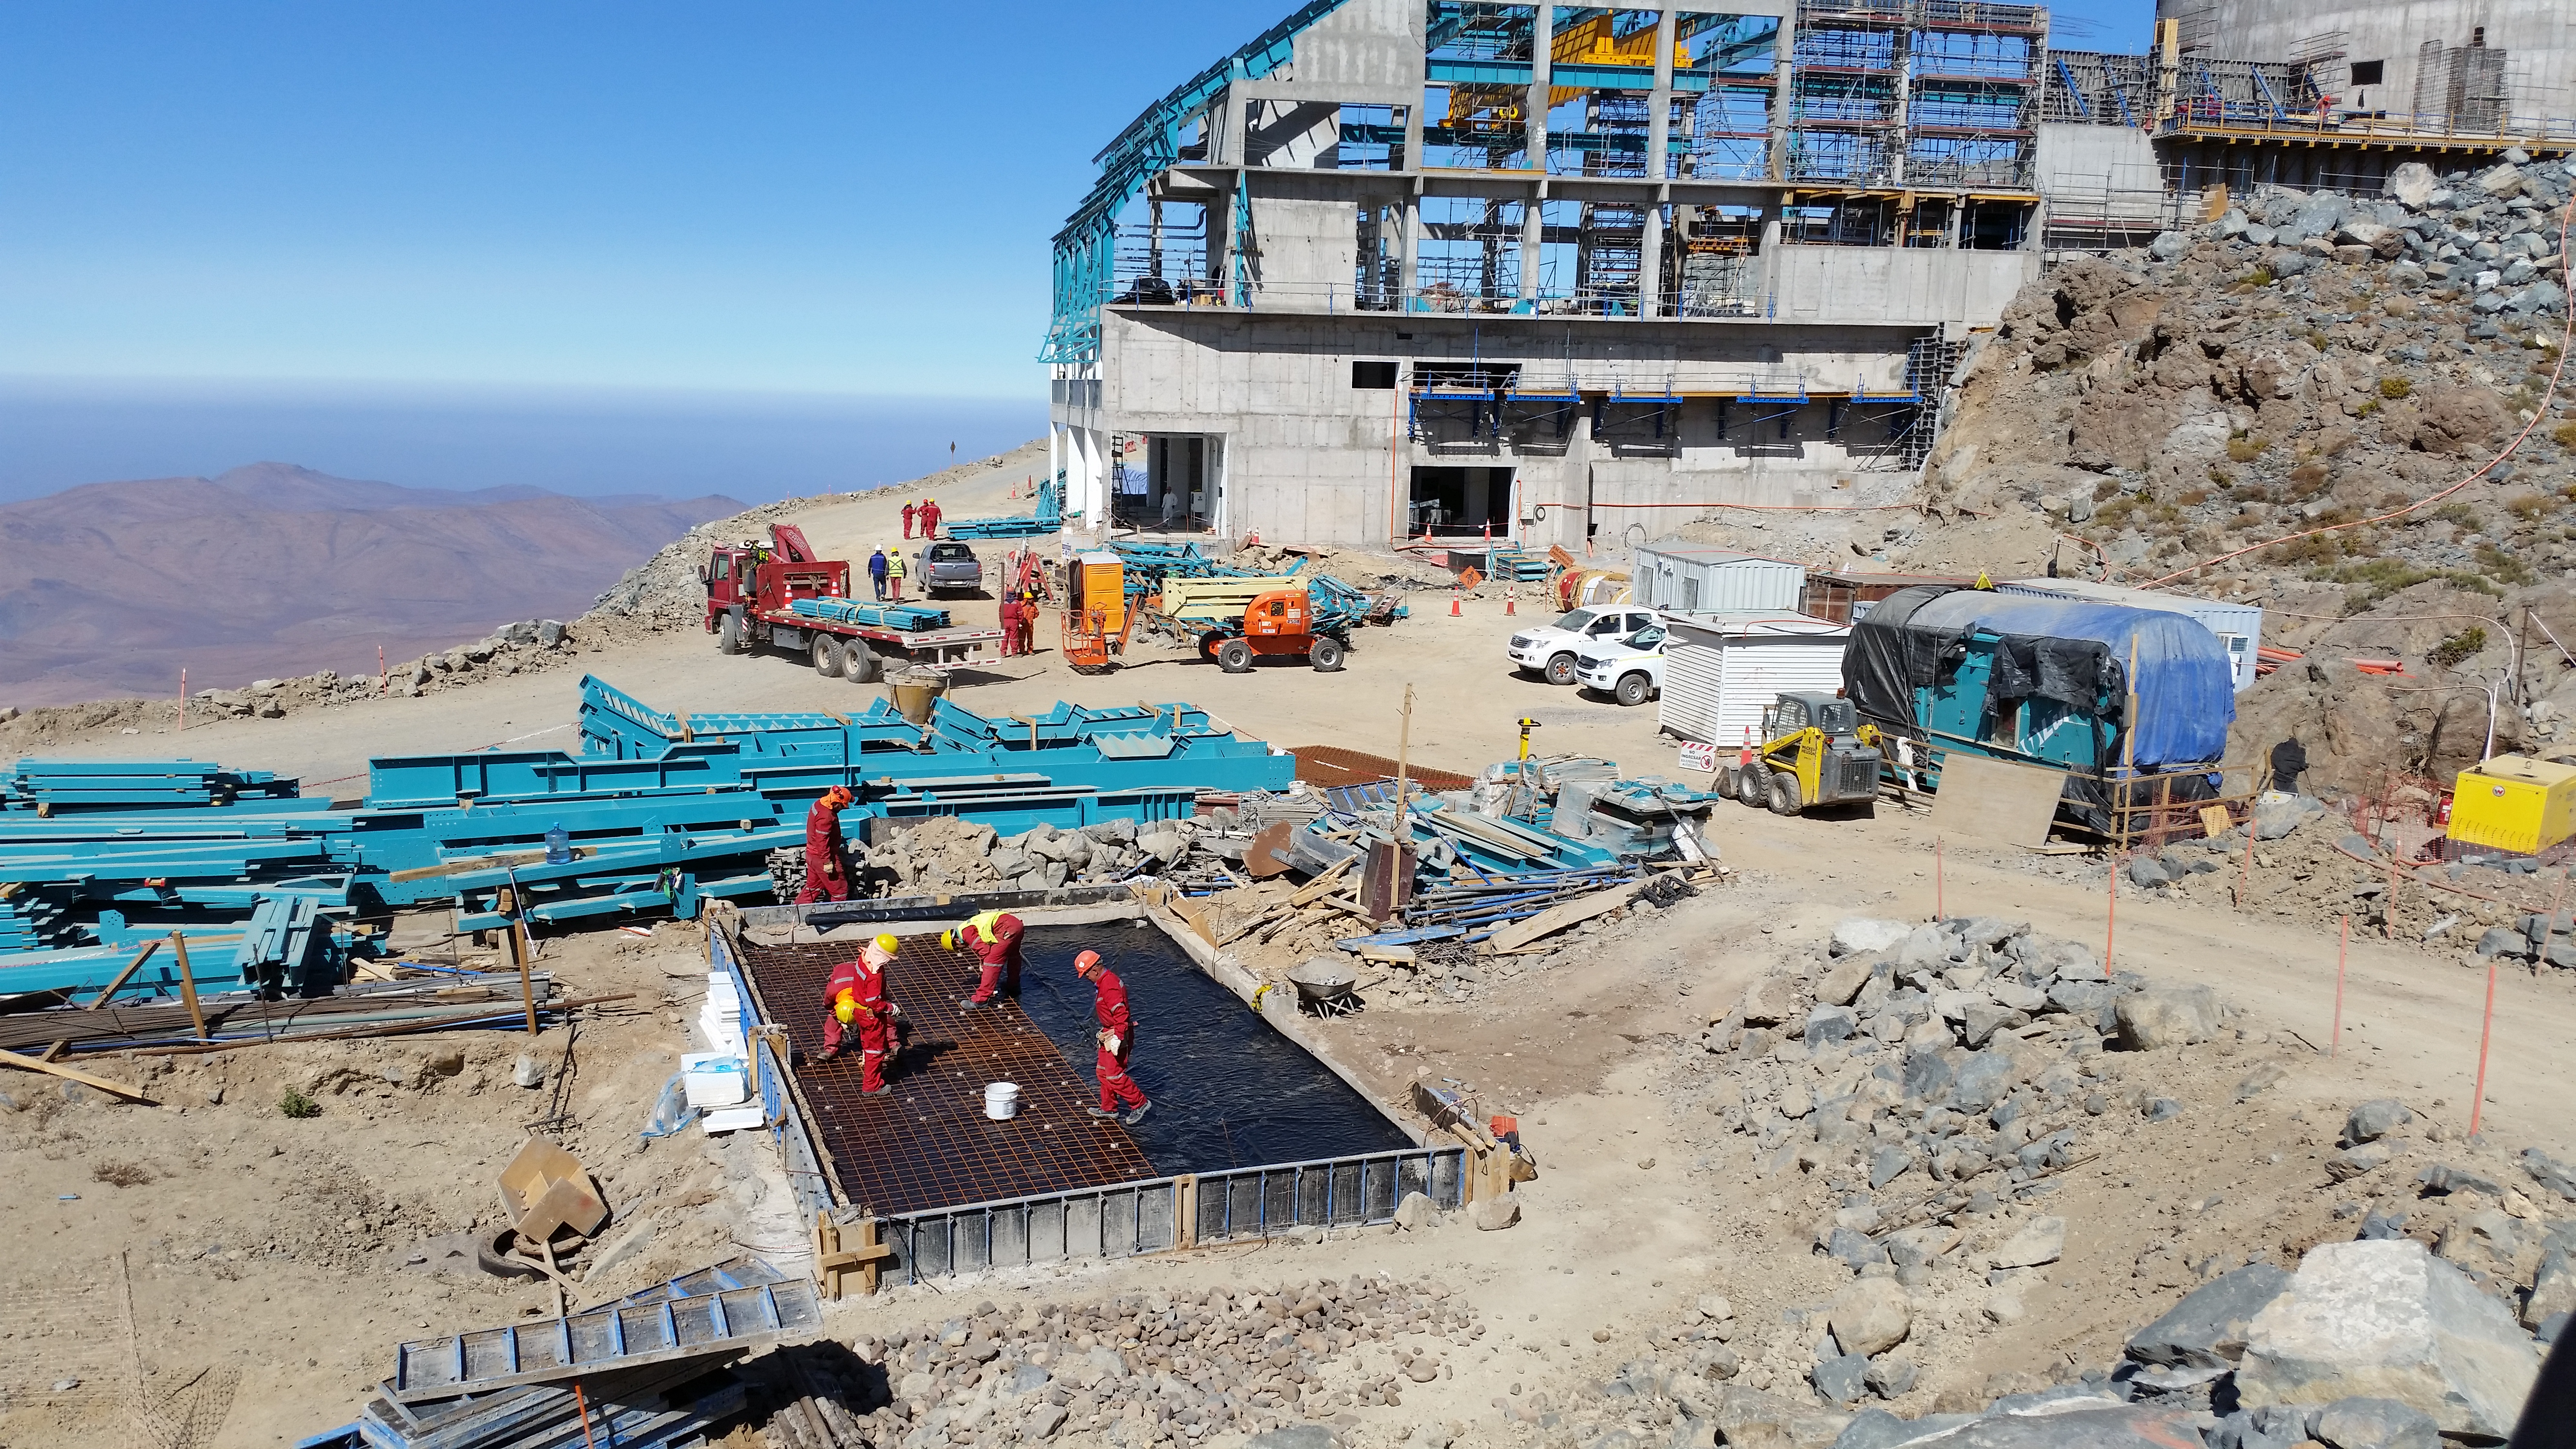

Concrete slab for the 750KVA Generator

The concrete slab for the 750KVA Generator is in progress.

Credit: Rubin Observatory/NSF/AURA